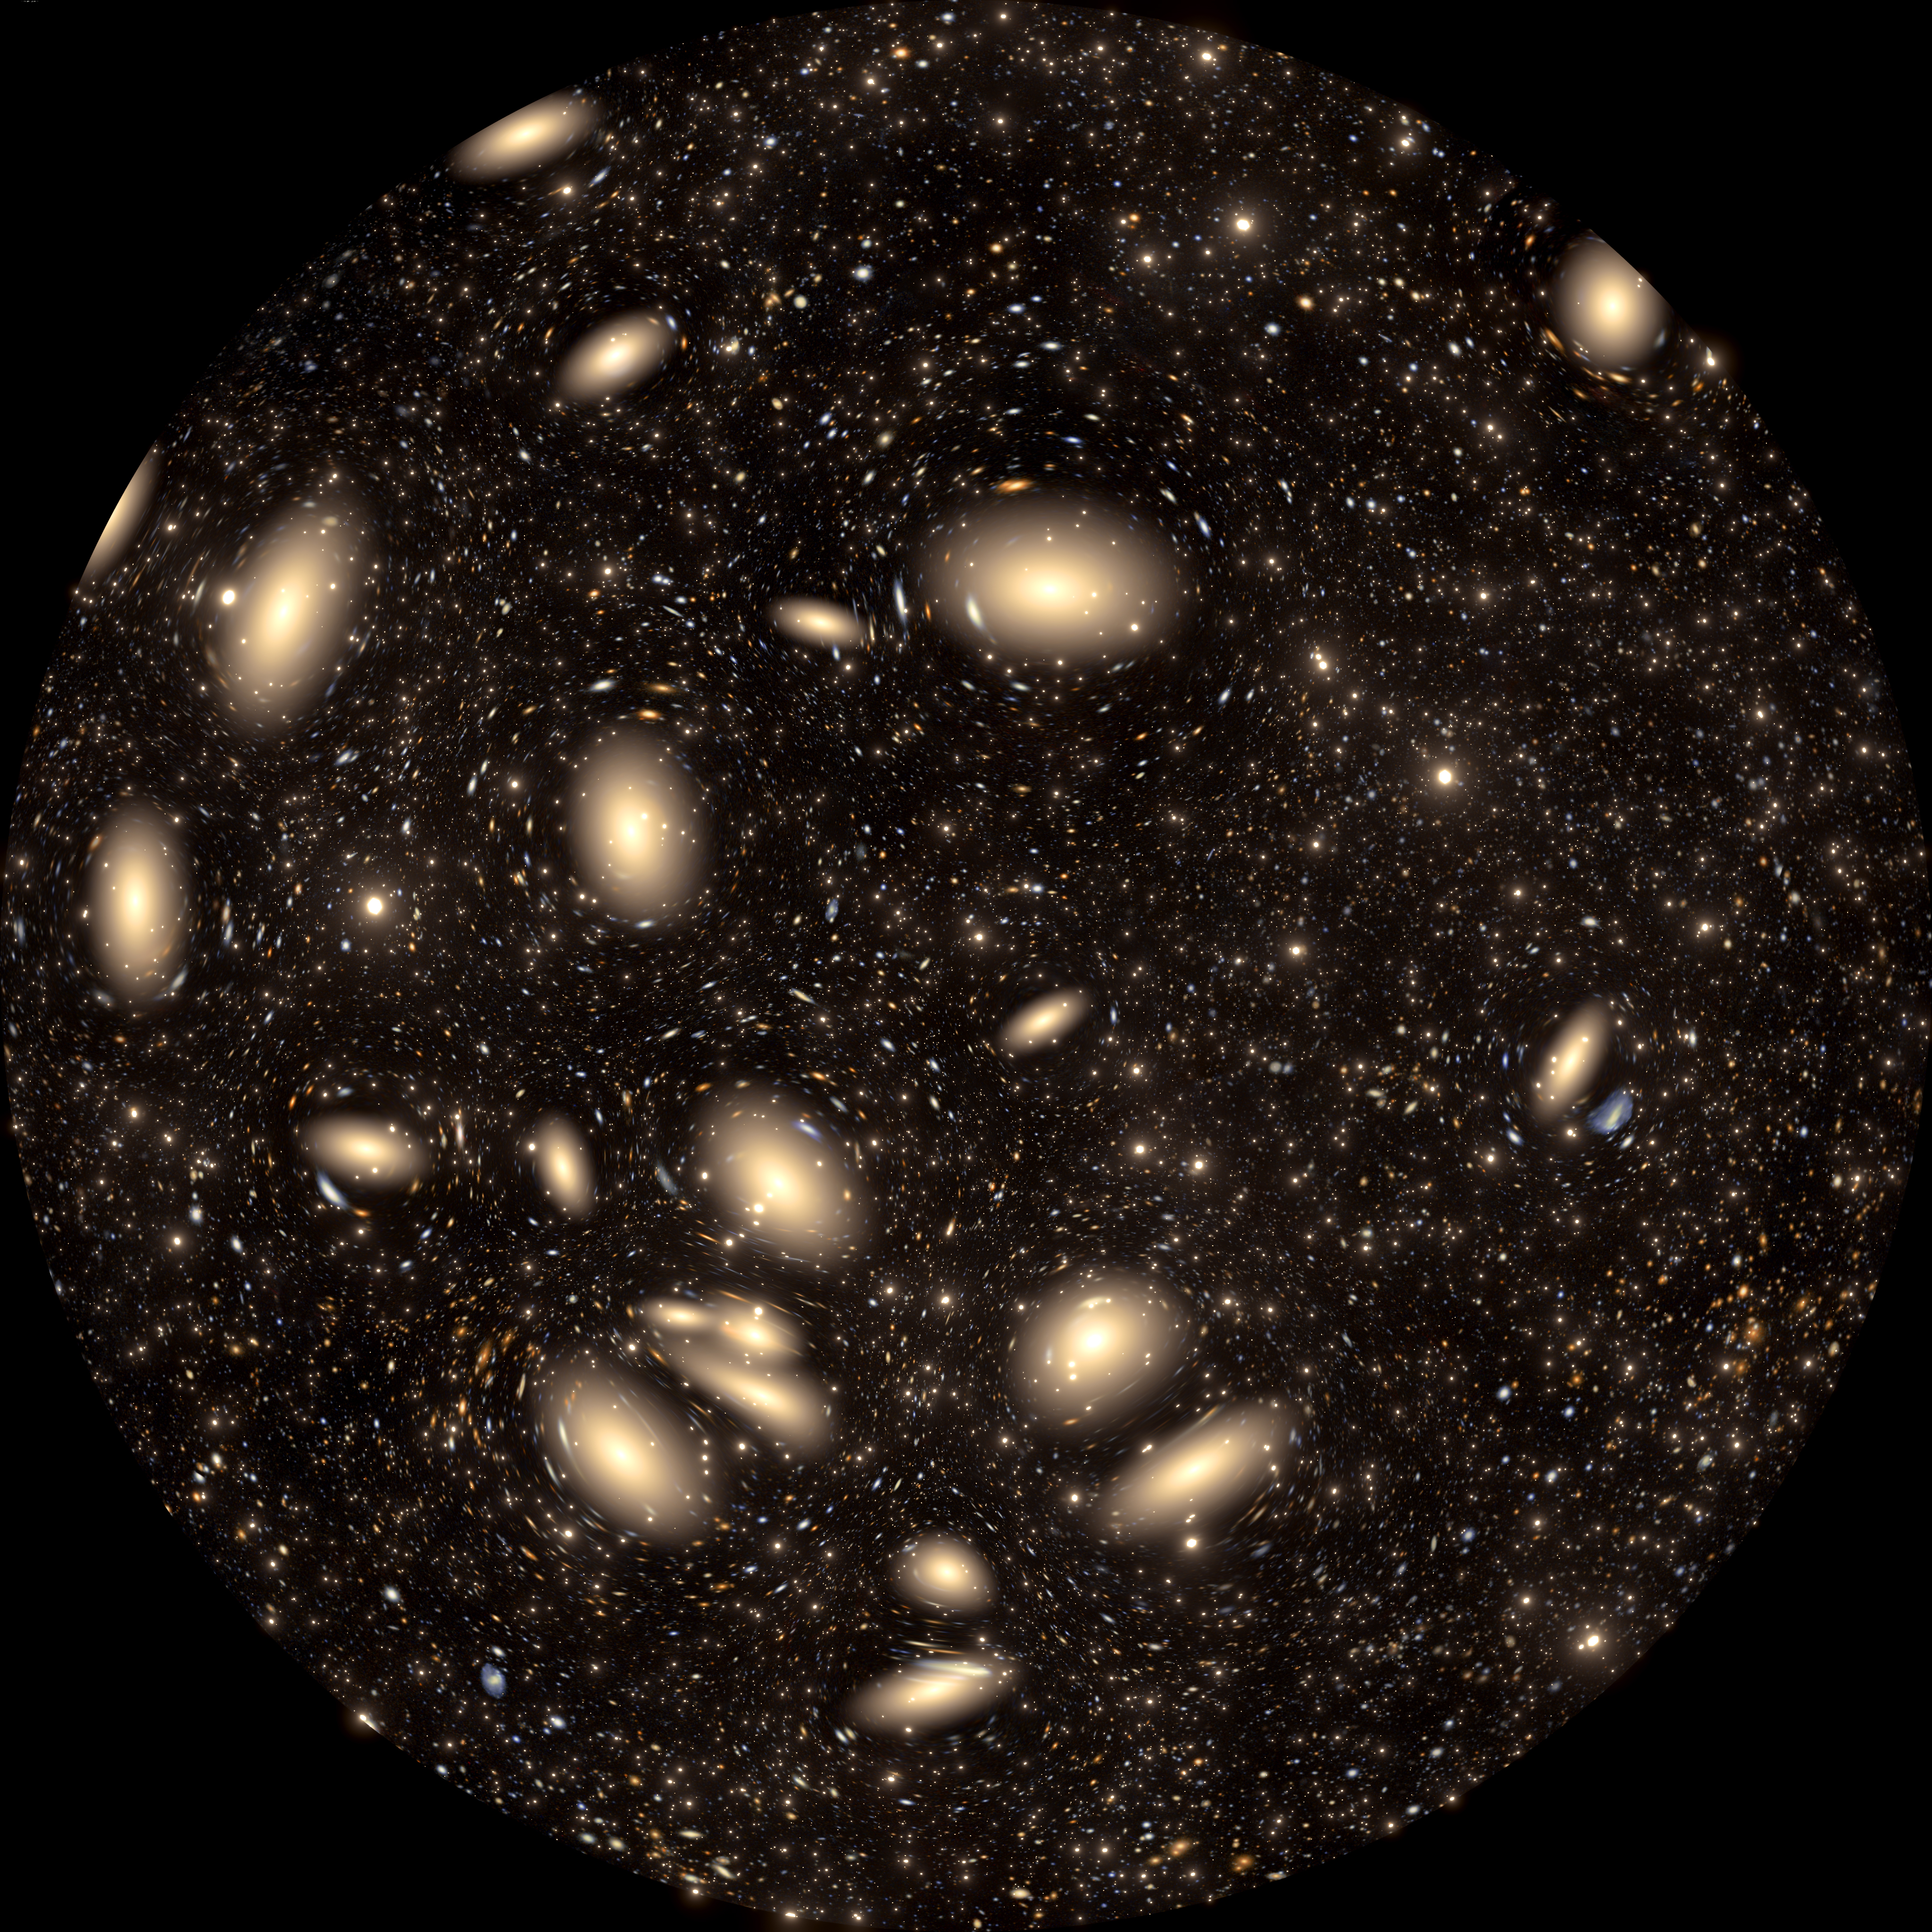

Gravitational Lensing

A still frame from the planetarium show, Messengers of Time and Space, visualizing gravitational lensing of background galaxies. Messengers of Time and Space is available in 4K fulldome format and can be downloaded online.

Credit: International Gemini Observatory/NOIRLab/NSF/AURA/R. Proctor